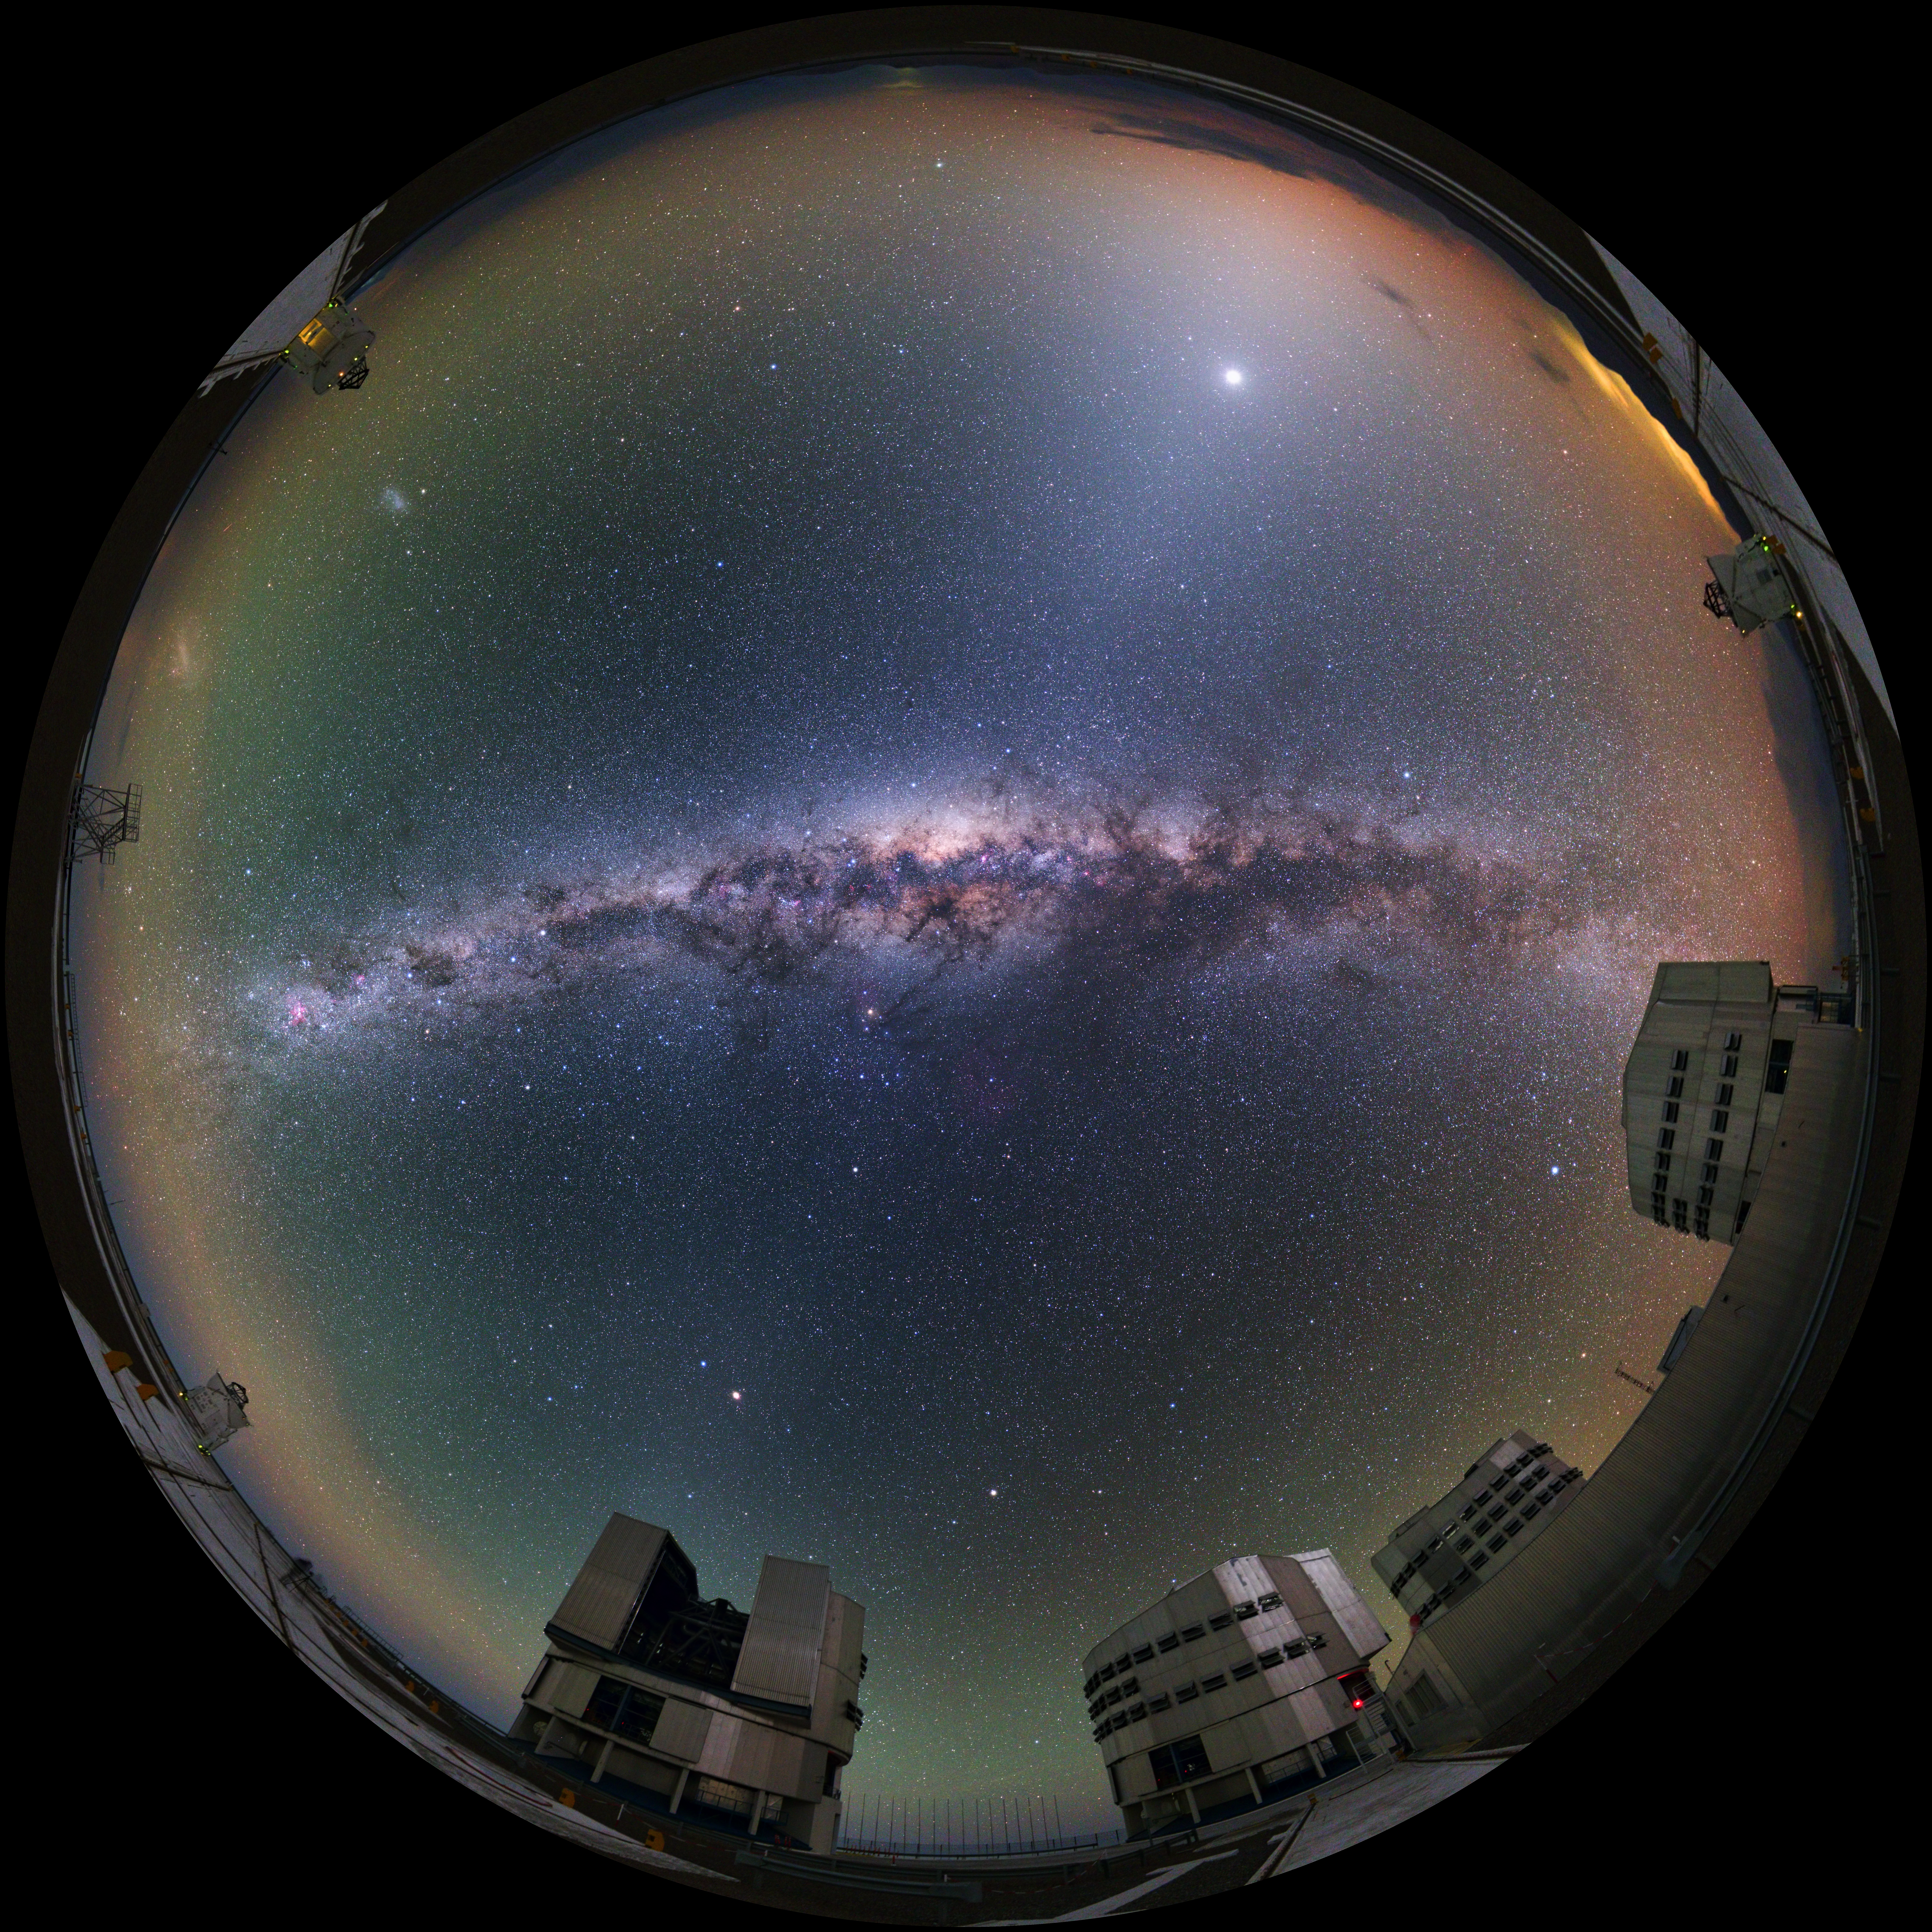

Immersive Paranal world

This ultra HD photograph taken during the ESO Ultra HD Expedition captures ESO's Paranal Observatory in this 360 degree fish-eye (fulldome) view. The swirling Milky Way can be seen at its centre. The four 8.2m Unit Telescopes (UTs) — Antu, Kueyen, Melipal and Yepun — can be seen below, along with the four movable 1.8m diameter Auxiliary Telescopes (ATs), making up the Very Large Telescope (VLT). The telescopes can work together, to form a giant ‘interferometer’, the ESO Very Large Telescope Interferometer, allowing astronomers to see details up to 25 times finer than with the individual telescopes.

Credit: ESO/Y. Beletsky